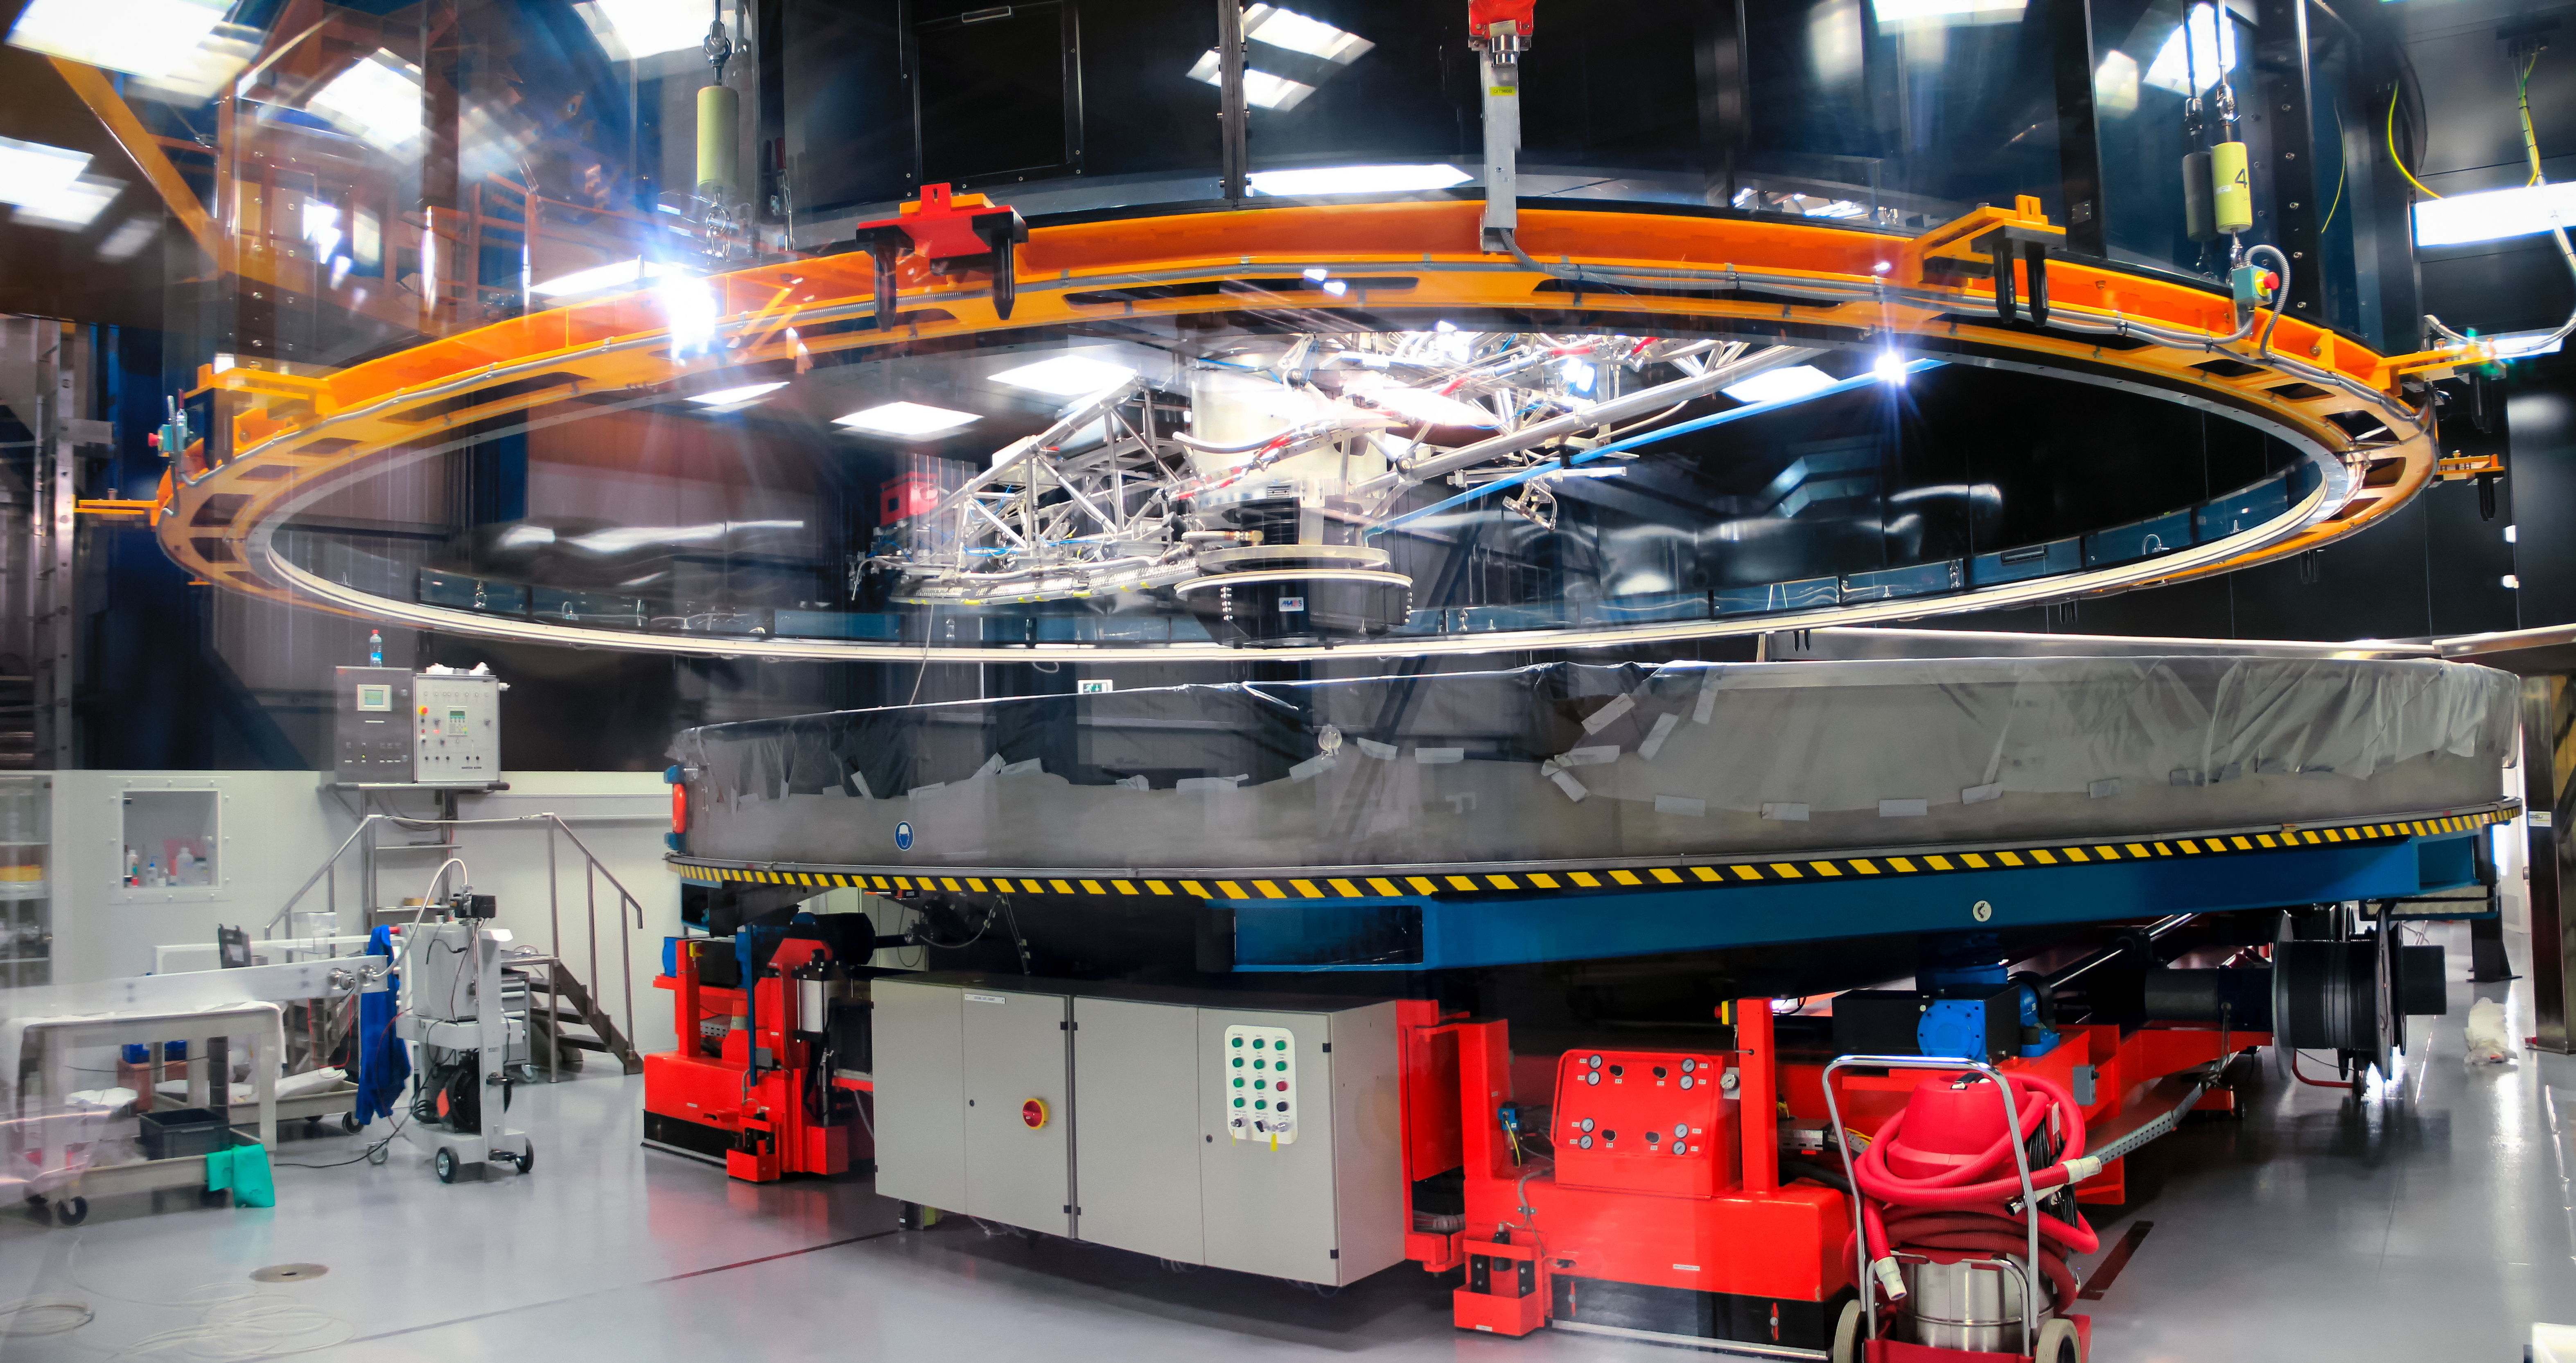

Mirror maintenance at Paranal

The image peers inside the Mirror Maintenance Building at ESO's Paranal Observatory. The gigantic 8.2-metre mirrors of ESO's Very Large Telescope (VLT) occasionally need cleaning and recoating to keep them in pristine condition. The circular machine seen here performs this delicate task.

Credit: D. Schreiner and S. Degezelle/ESO